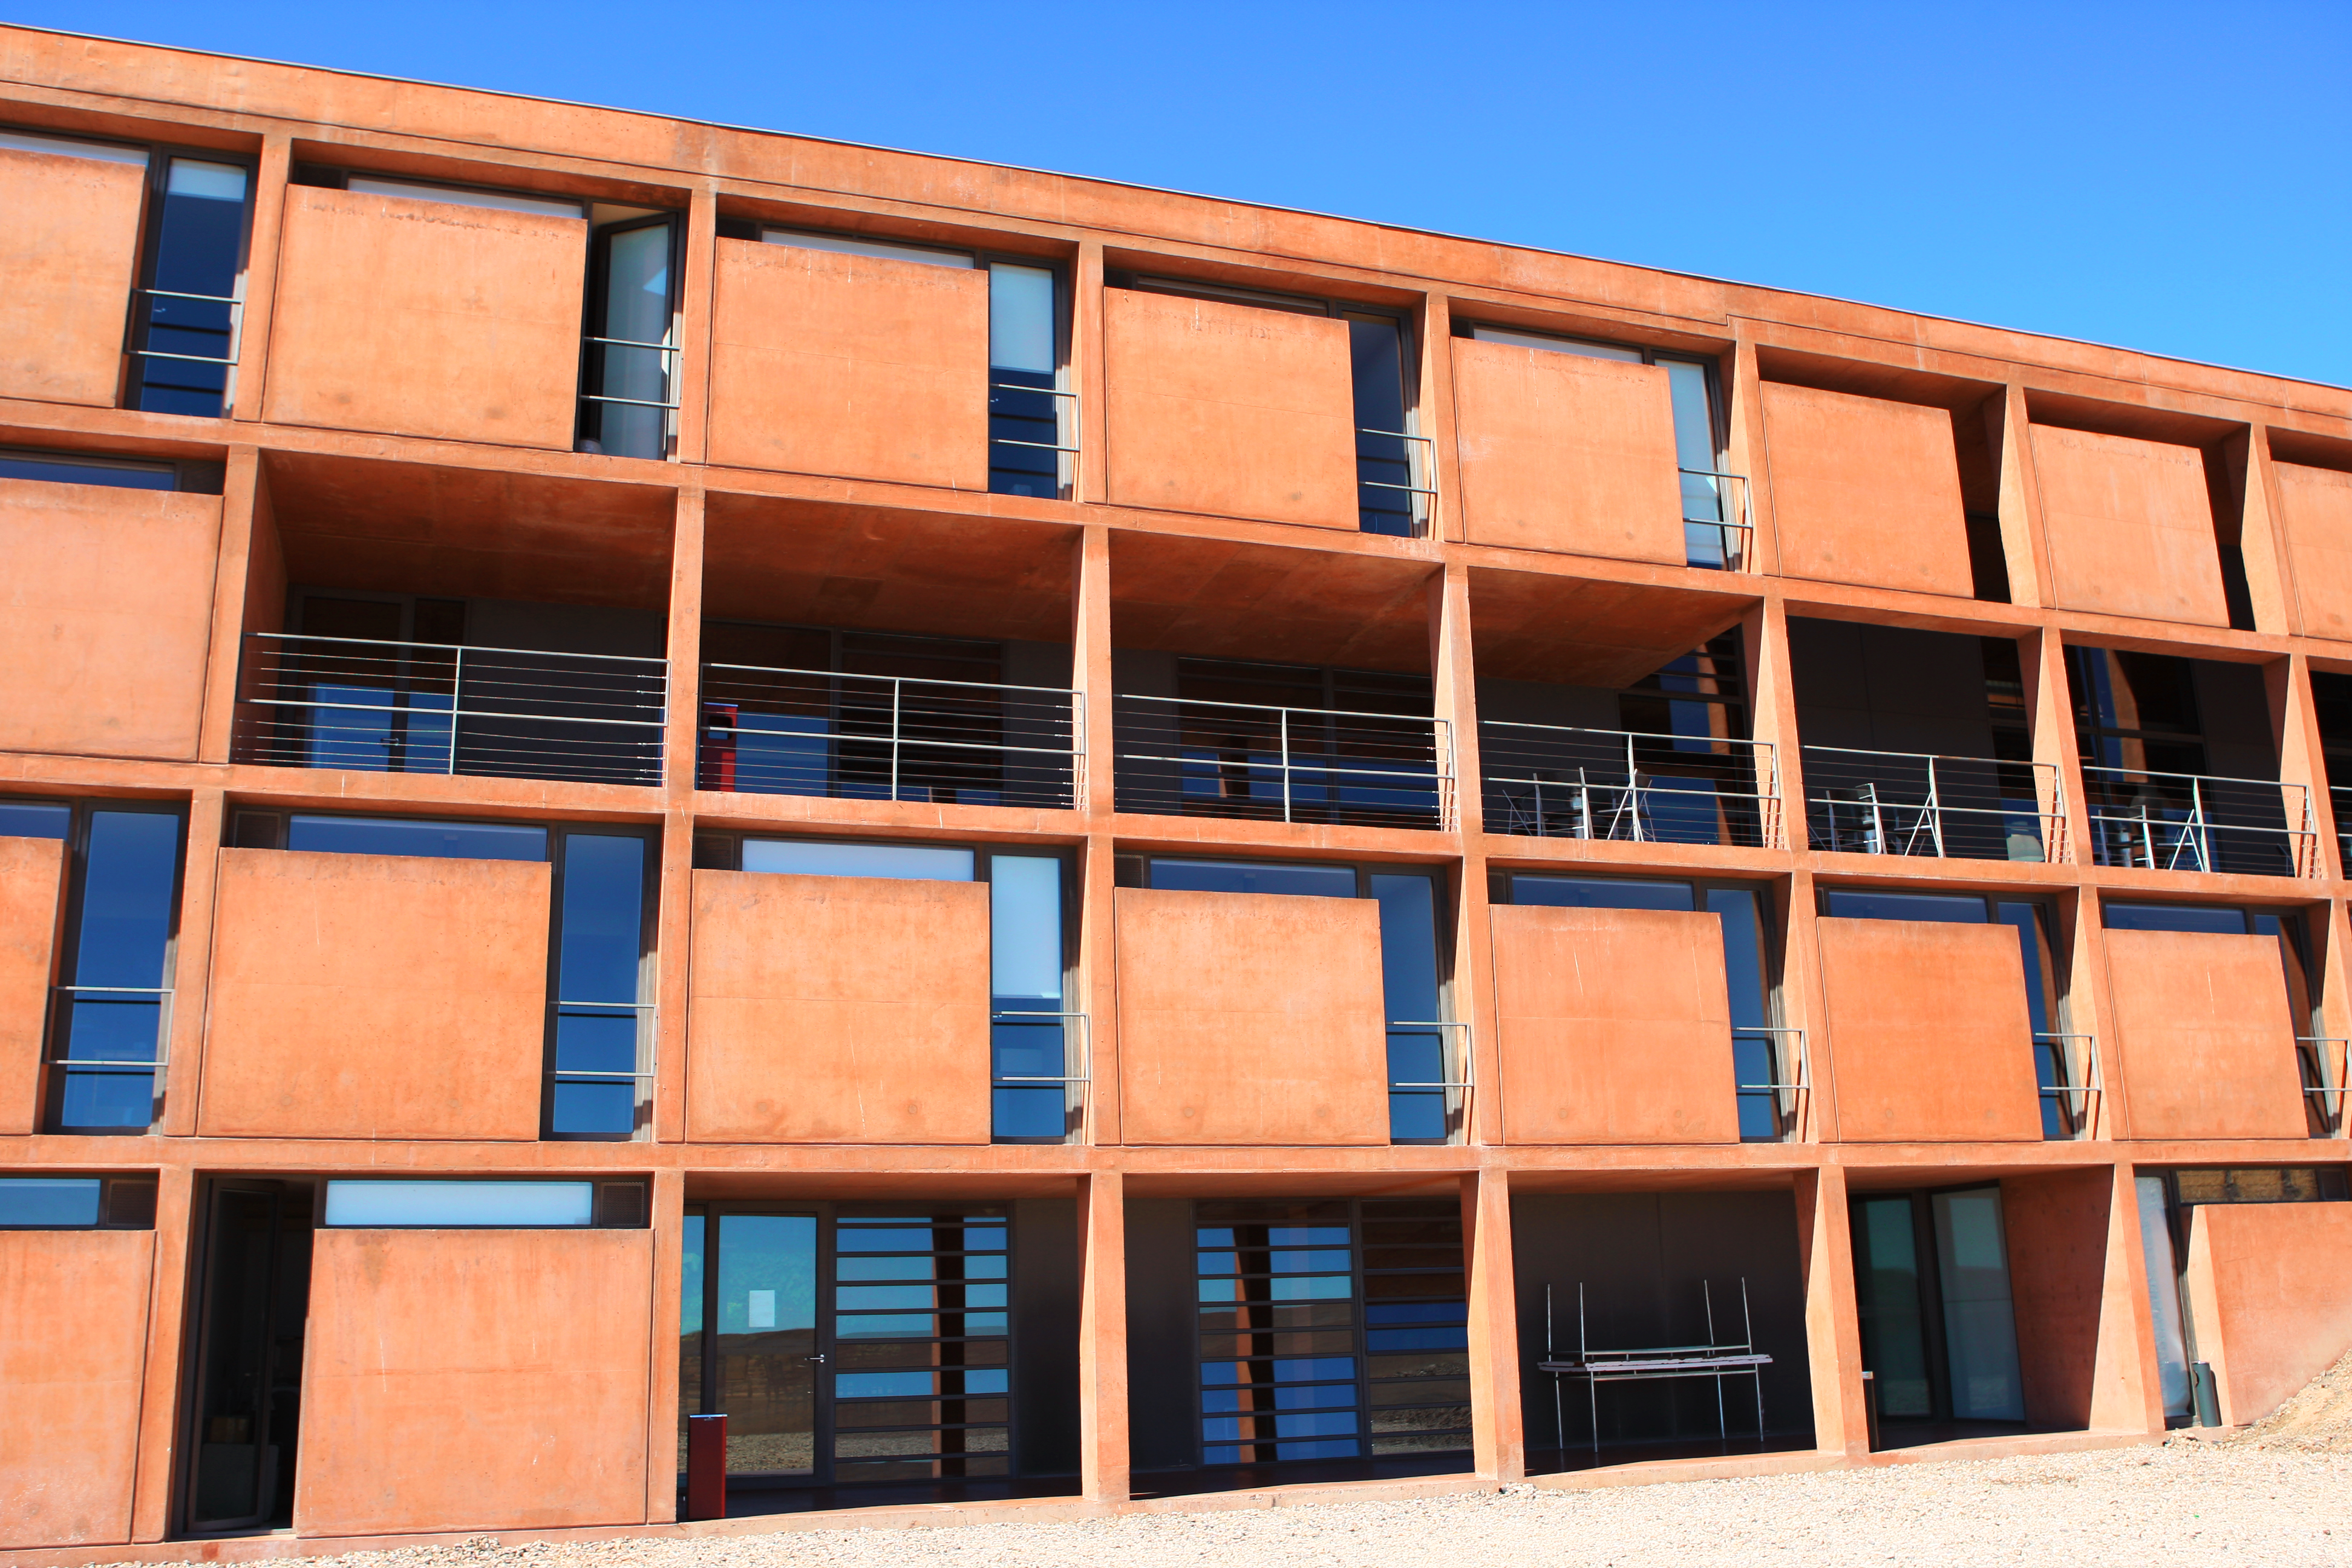

Front of the Paranal Residencia

Detail of the front of the Paranal Residencia. The windows of the 108 rooms look west, toward the Pacific Ocean. This award-winning construction was designed by German architects Auer+Weber as a subterranean L-shape; the use of natural materials and colours allows for a smooth integration in the Atacama’s landscape.

Credit: ESO